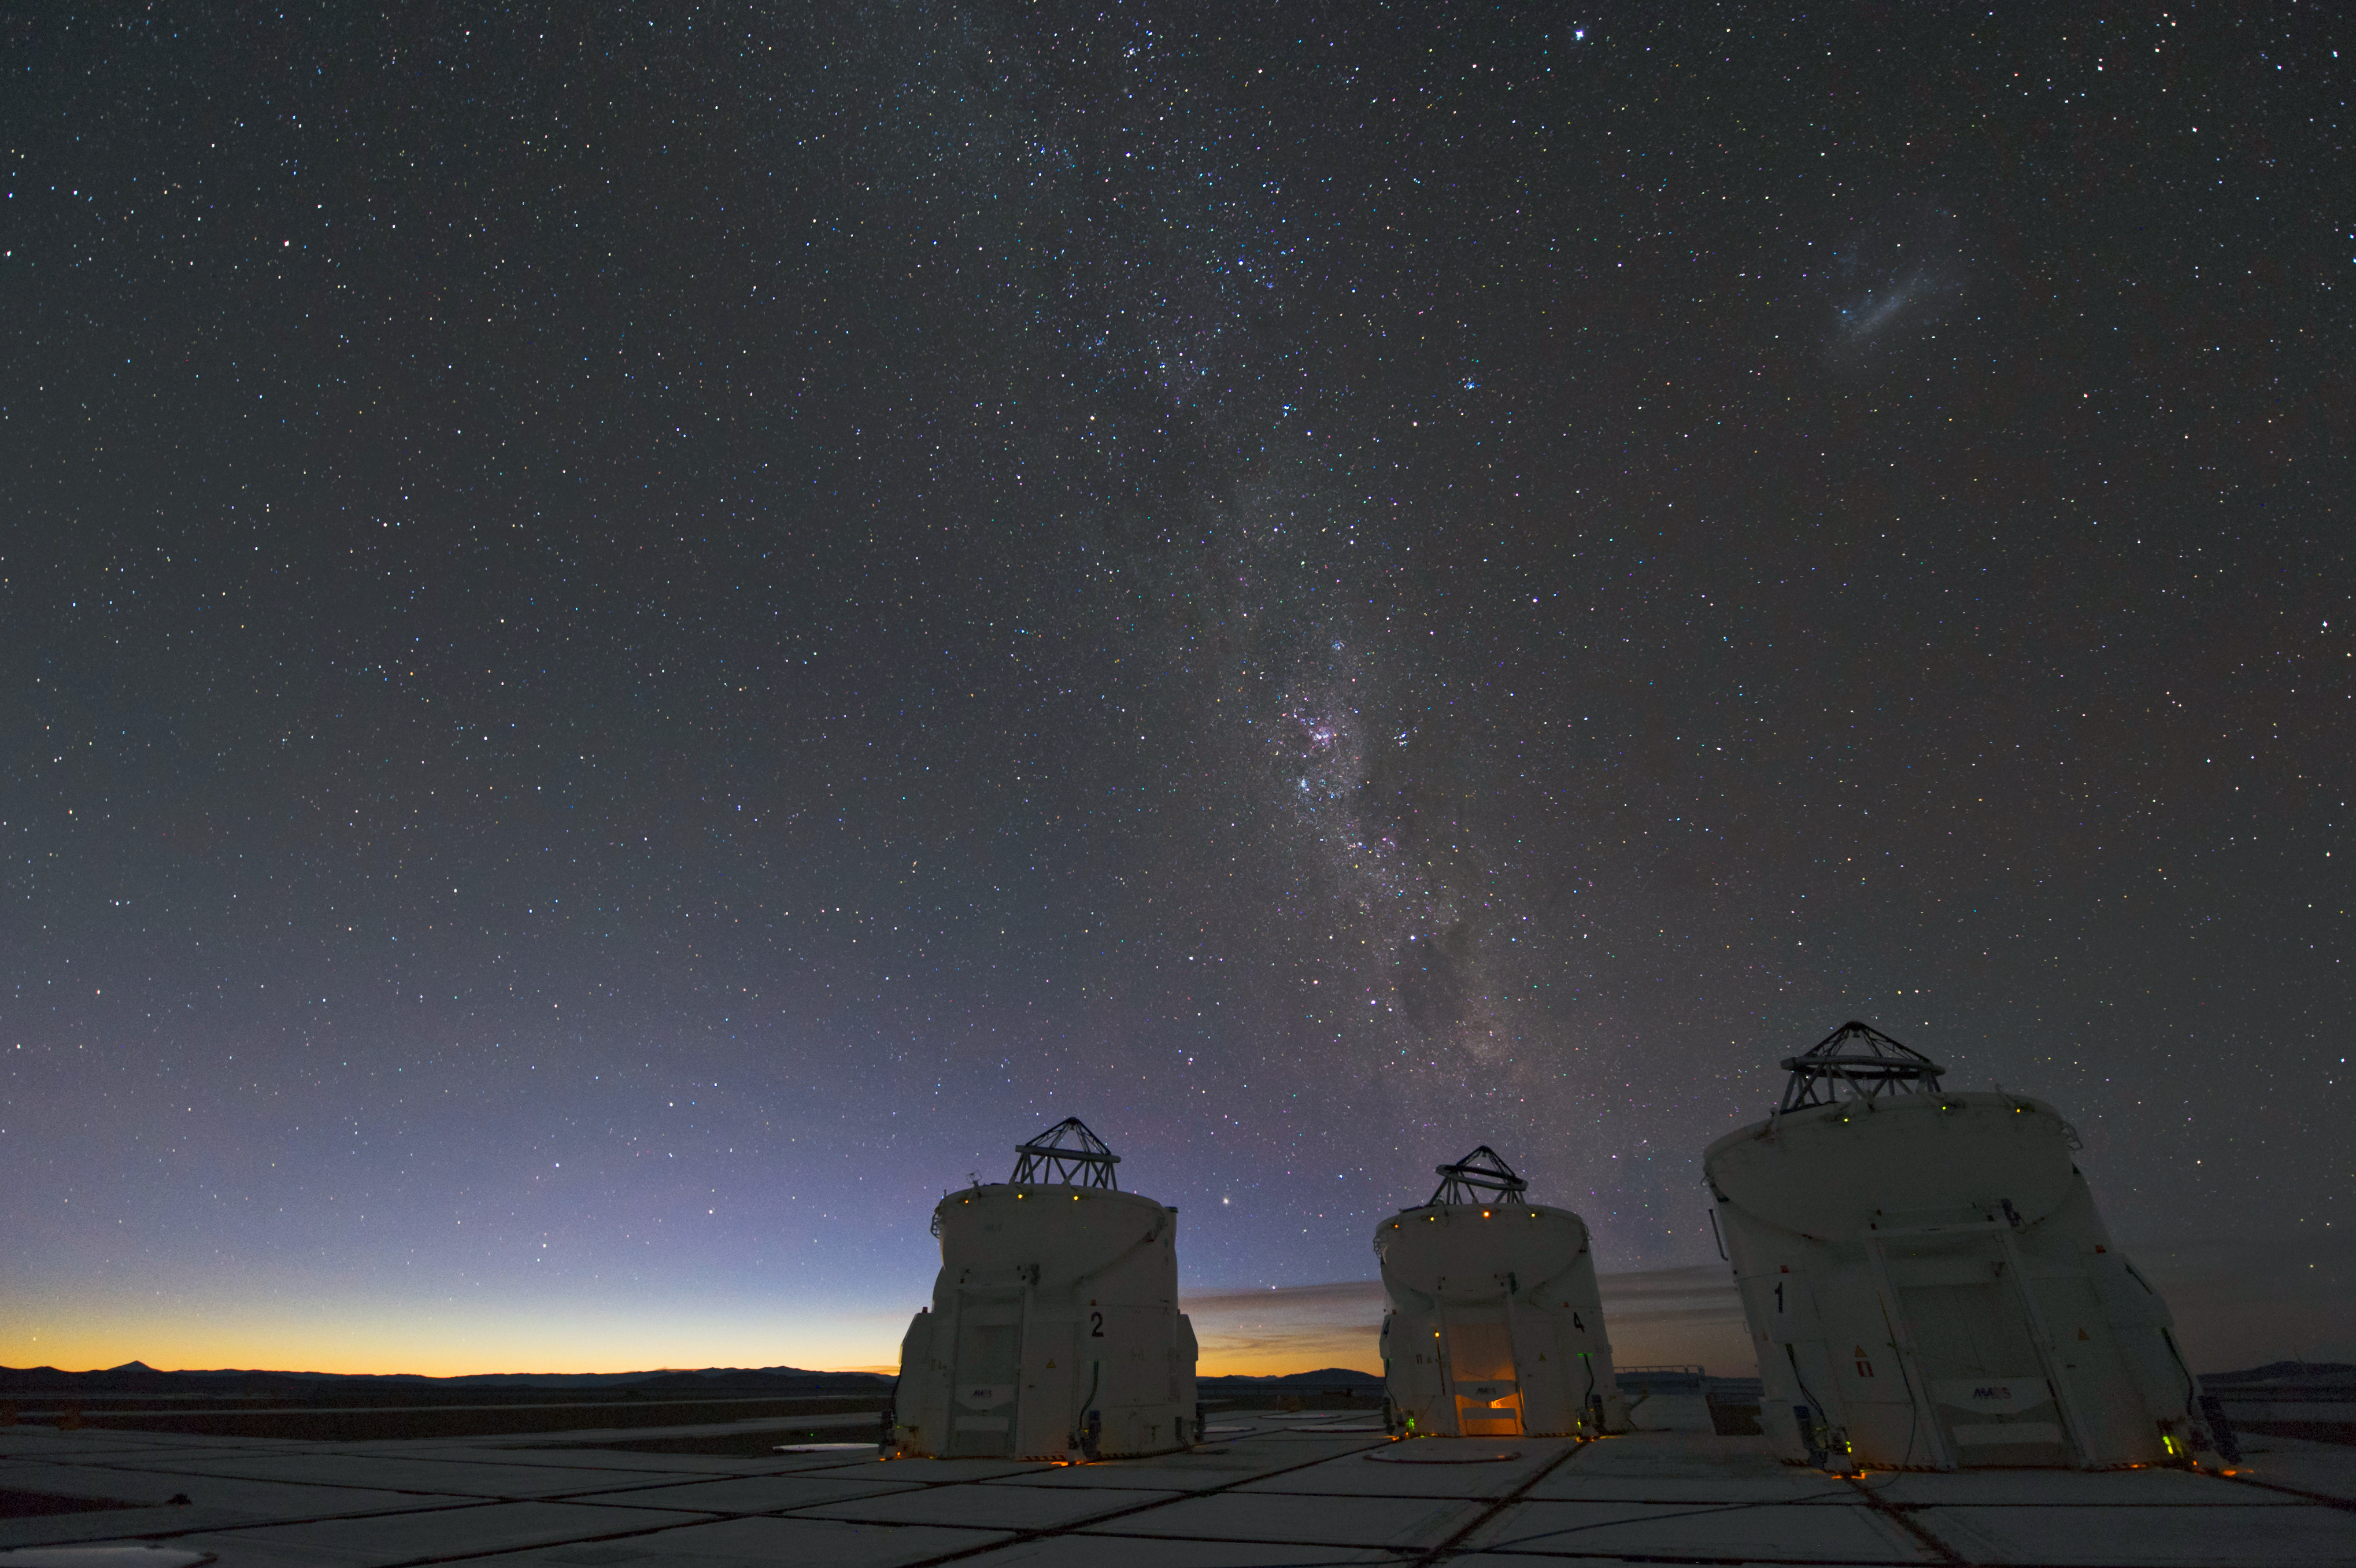

VLT Auxiliary Telescopes

The four 1.8-m Auxiliary Telescopes (ATs) at Paranal Observatory were designed for interferometry and therefore essentially dedicated to the VLTI. This image shows three of them.

Credit: ESO